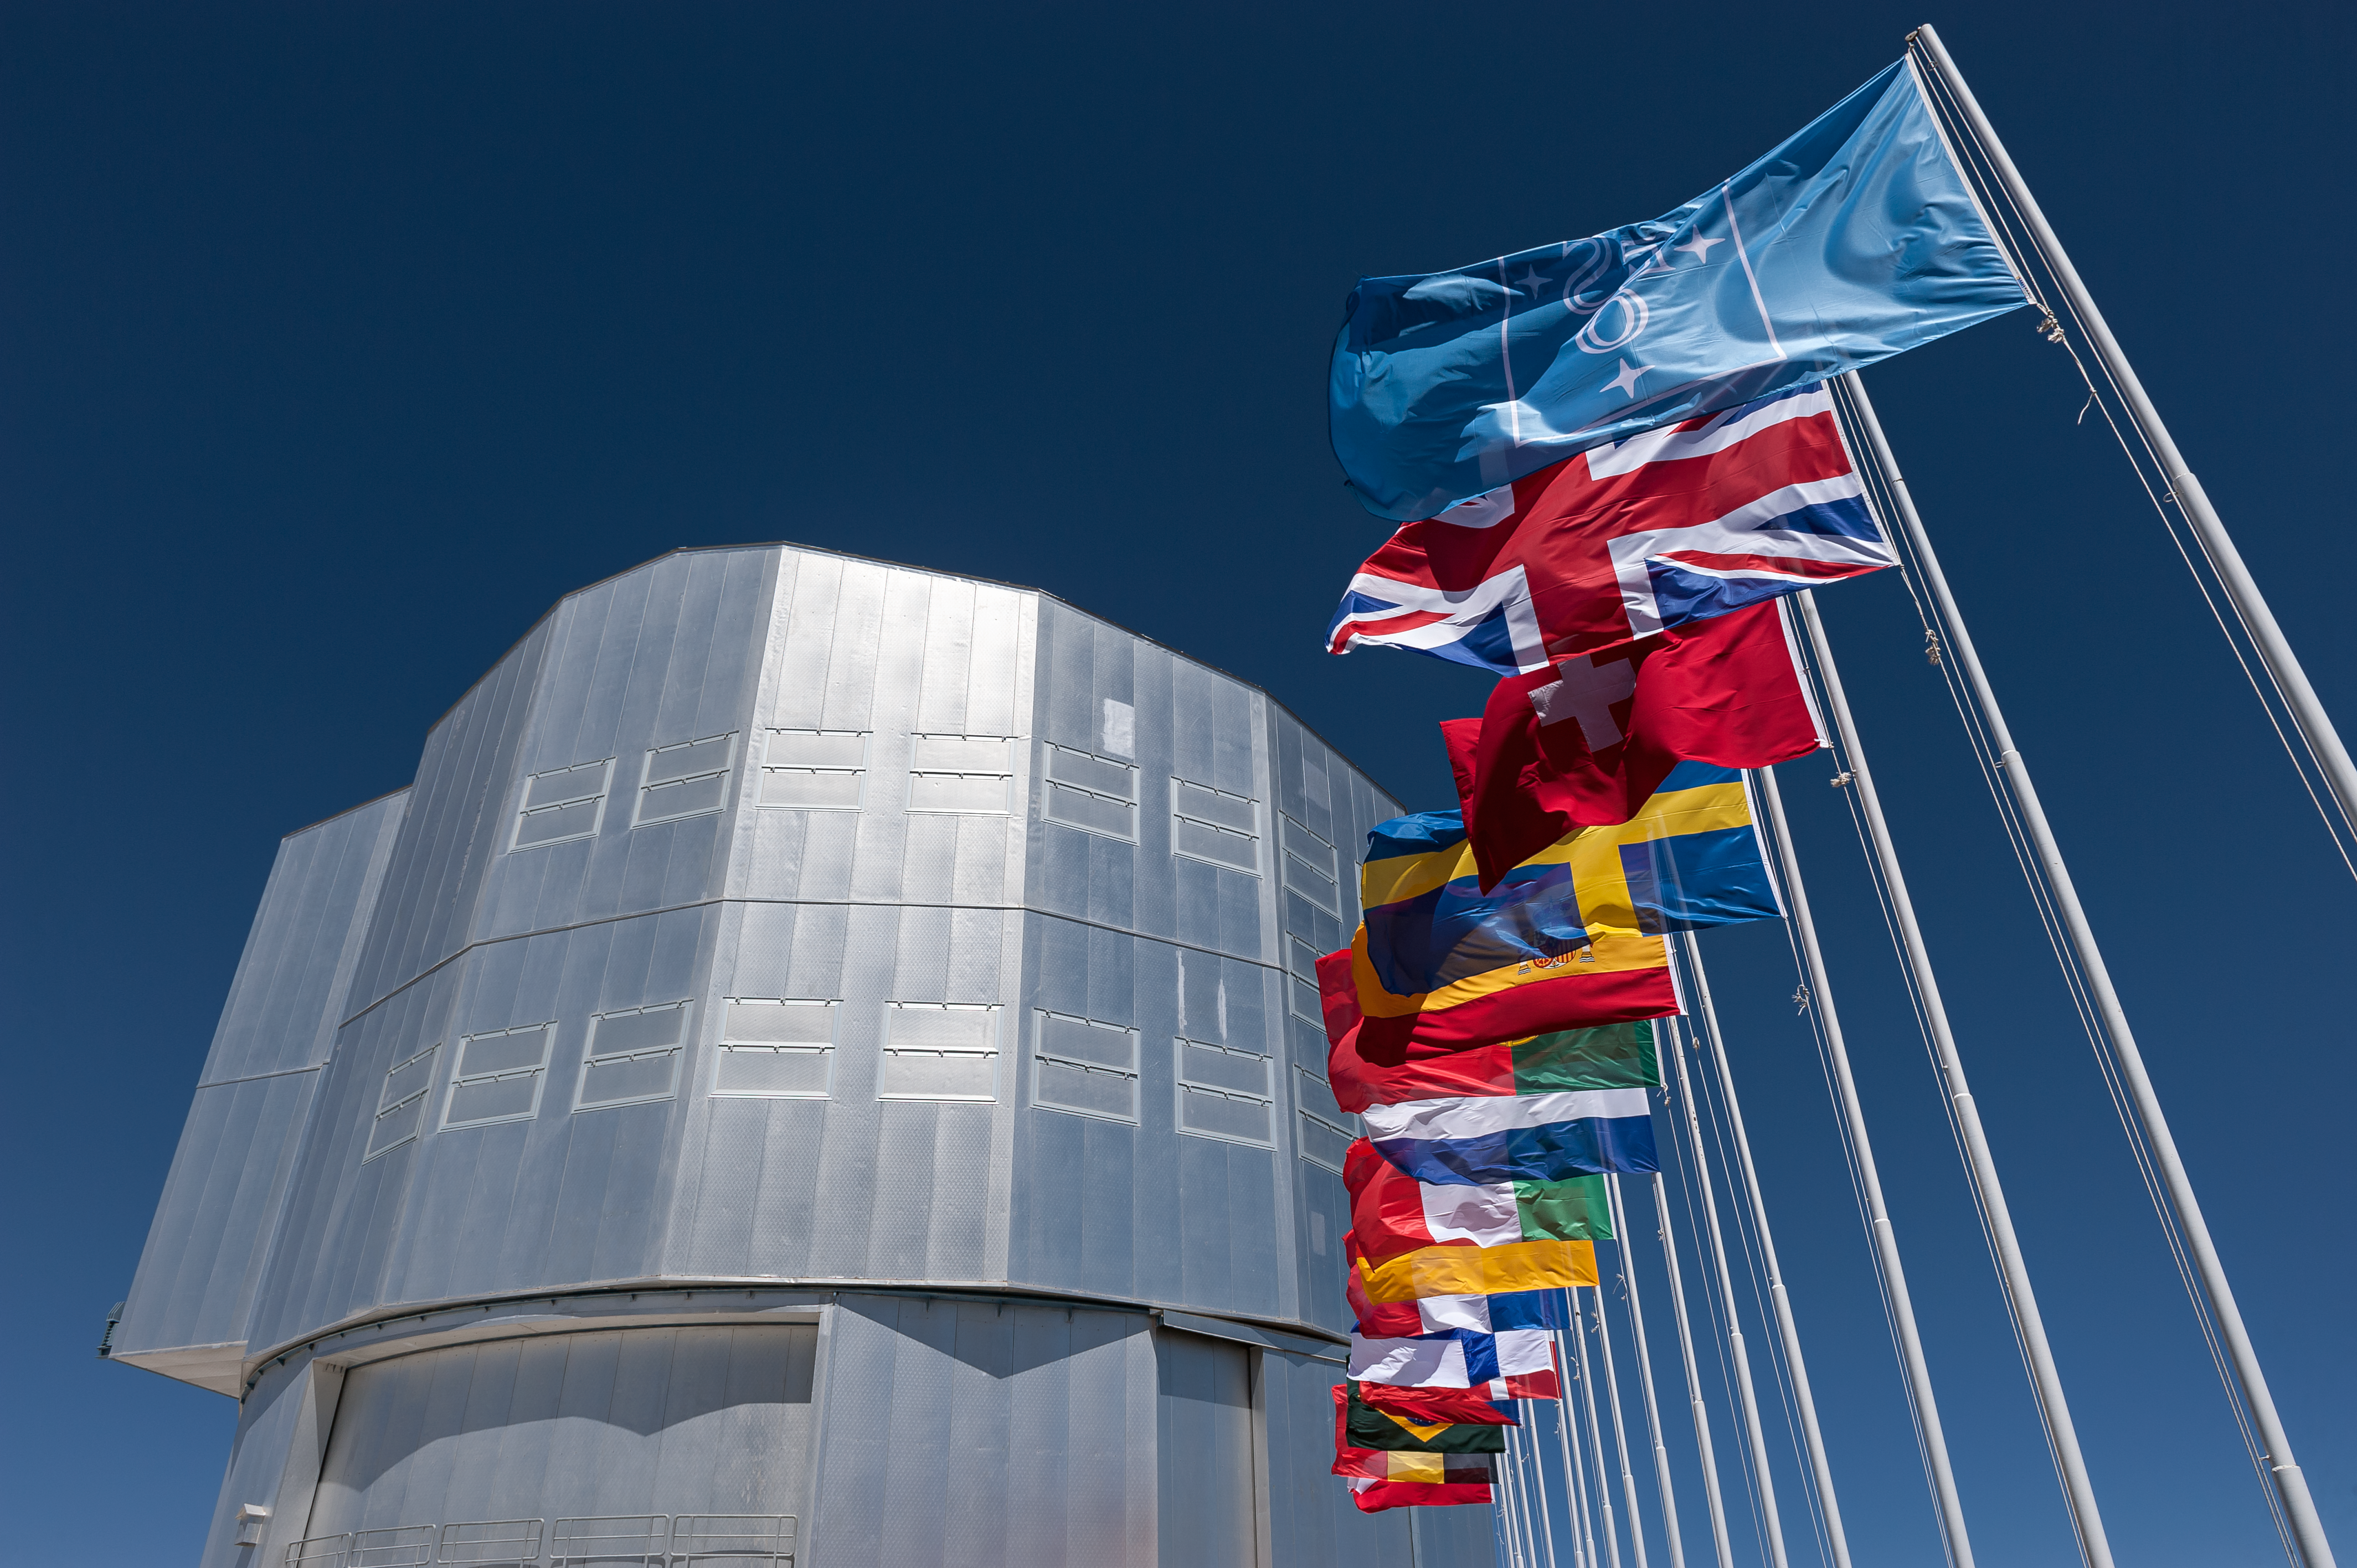

Flags and Unit Telescope 1

The blue ESO flag and the flags of the ESO Member States (as of 2014) fly in front of the VLT Unit Telescope 1 (Antu) atop Cerro Paranal, northern Chile.

Credit: ESO/M. Alexander